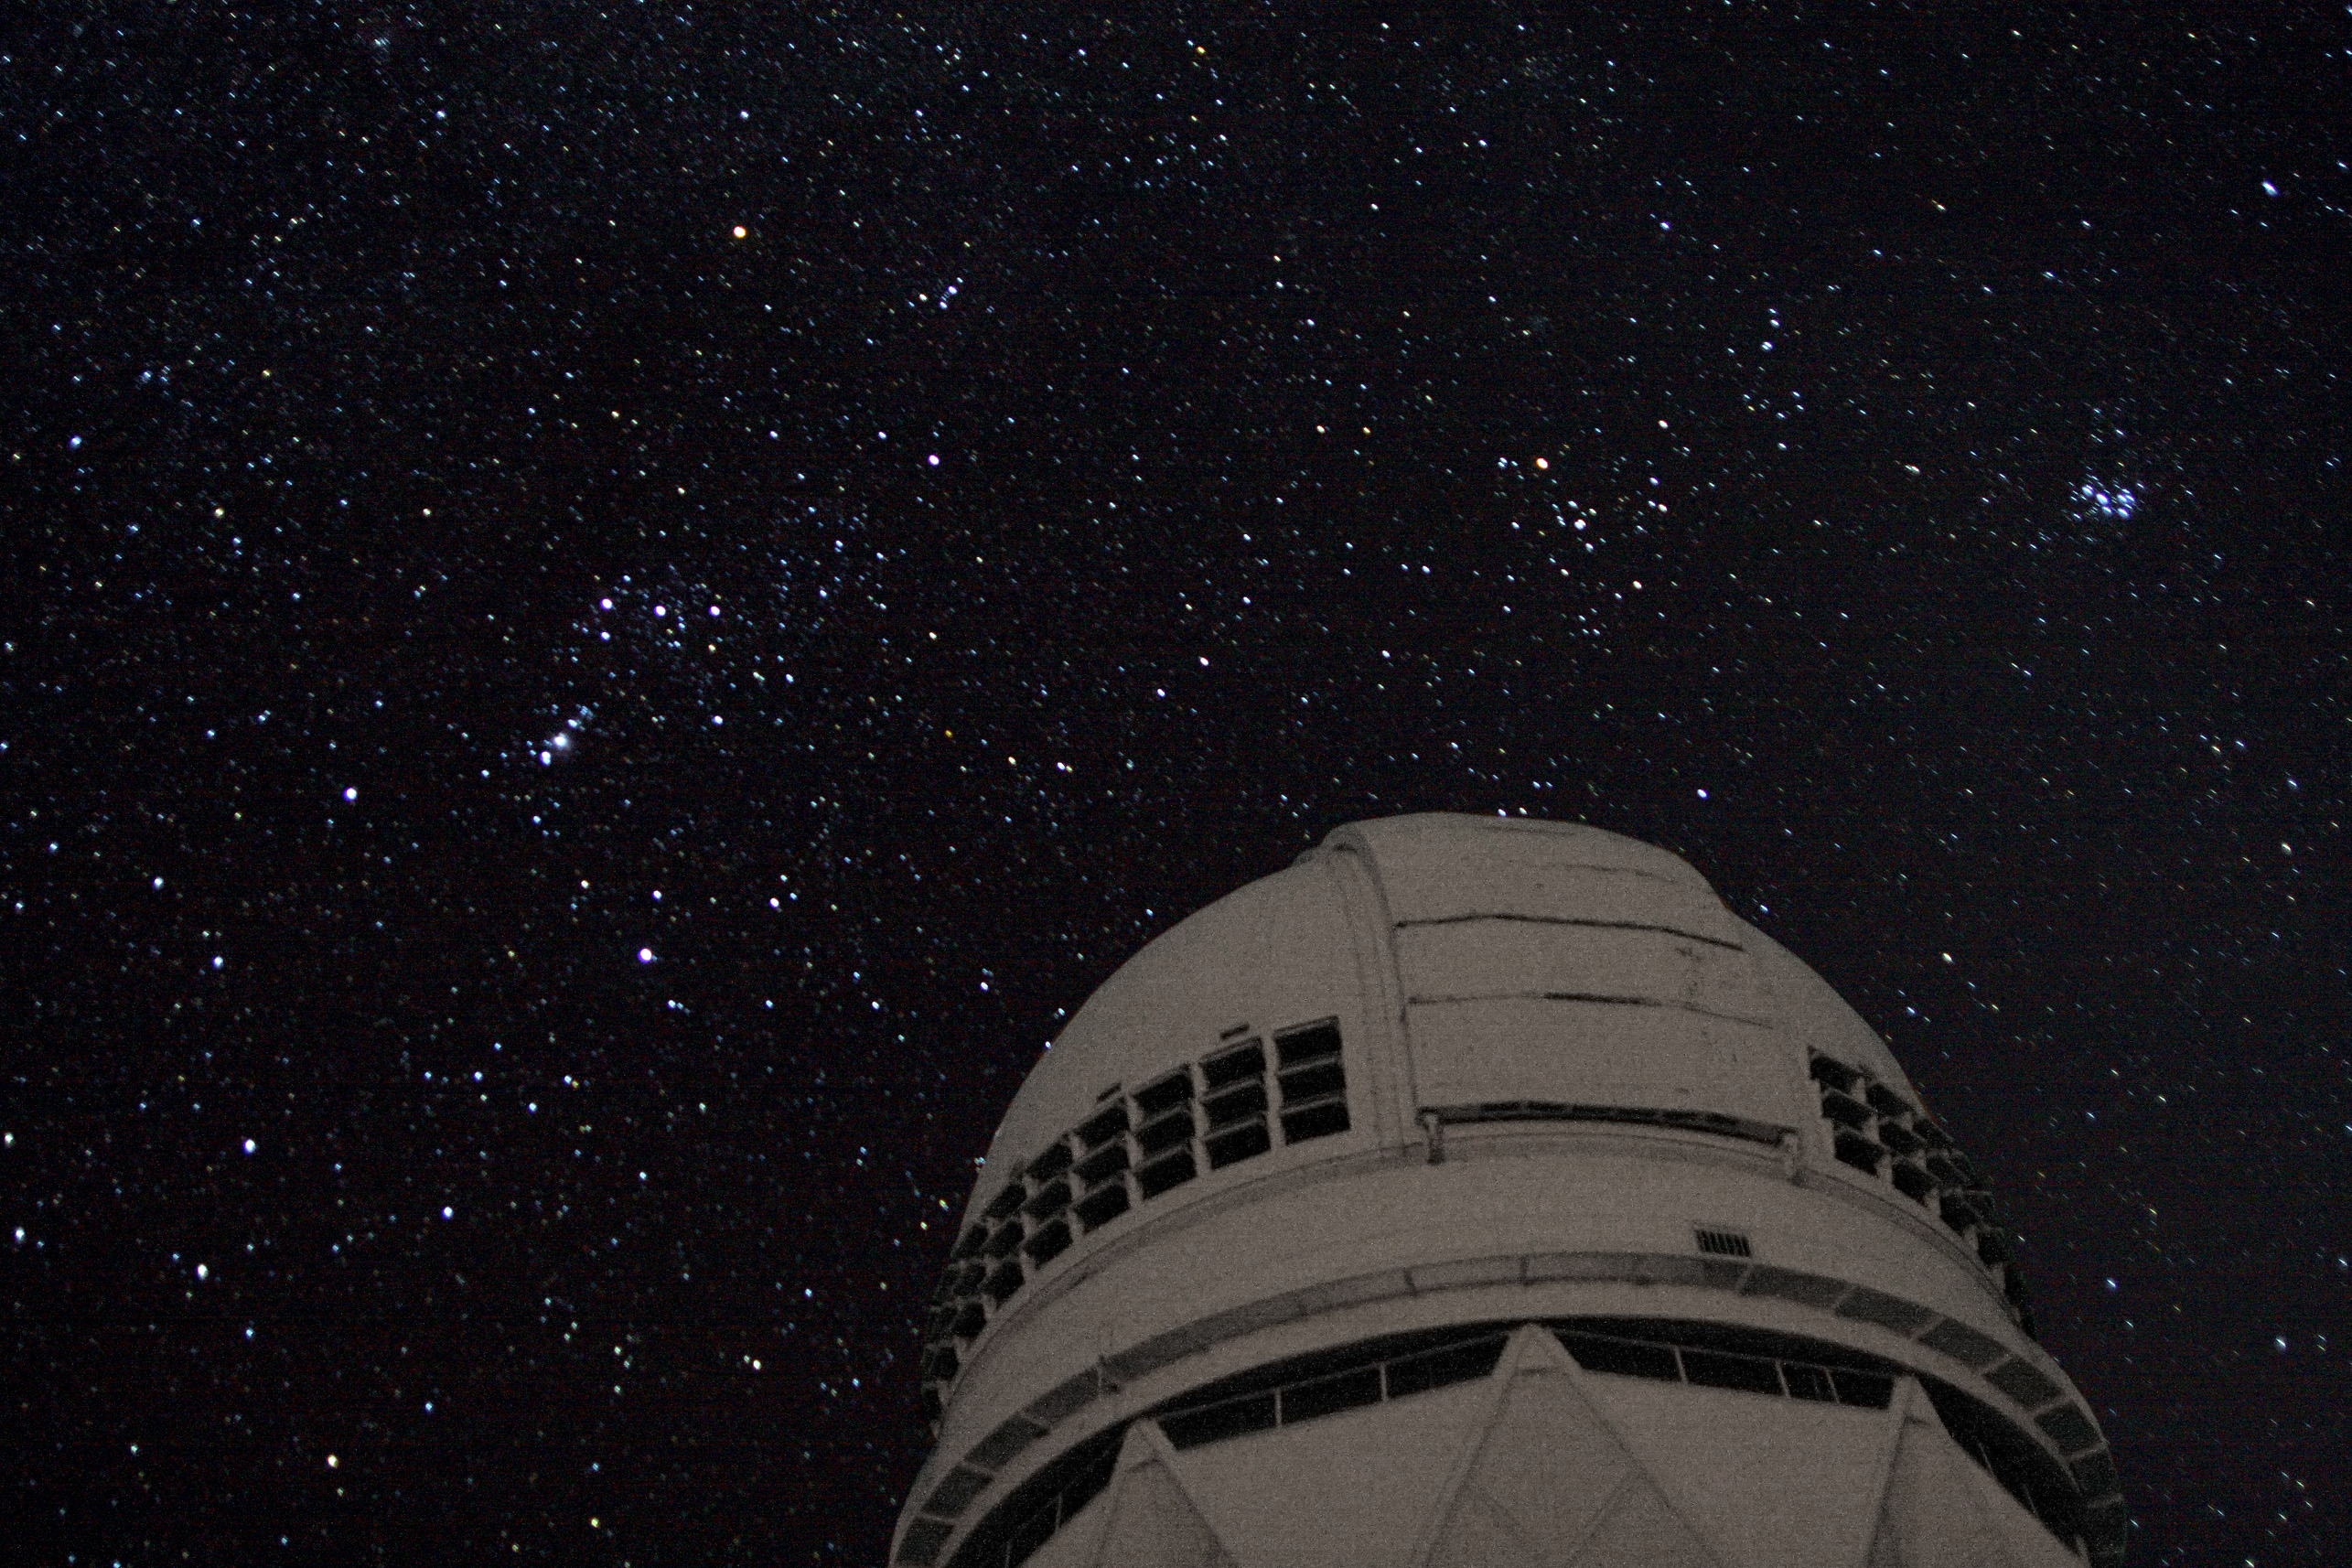

The Orion constellation as seen over the Mayall 4-meter Telescope on Kitt Peak.

The Orion constellation rises over the Mayall 4-meter Telescope on Kitt Peak in March of 2008 during the international star-counting activity known as GLOBE at Night. This image was used to illustrate NOAO Press Release 08-03.

Credit: J. Glaspey and NOIRLab/NSF/AURA